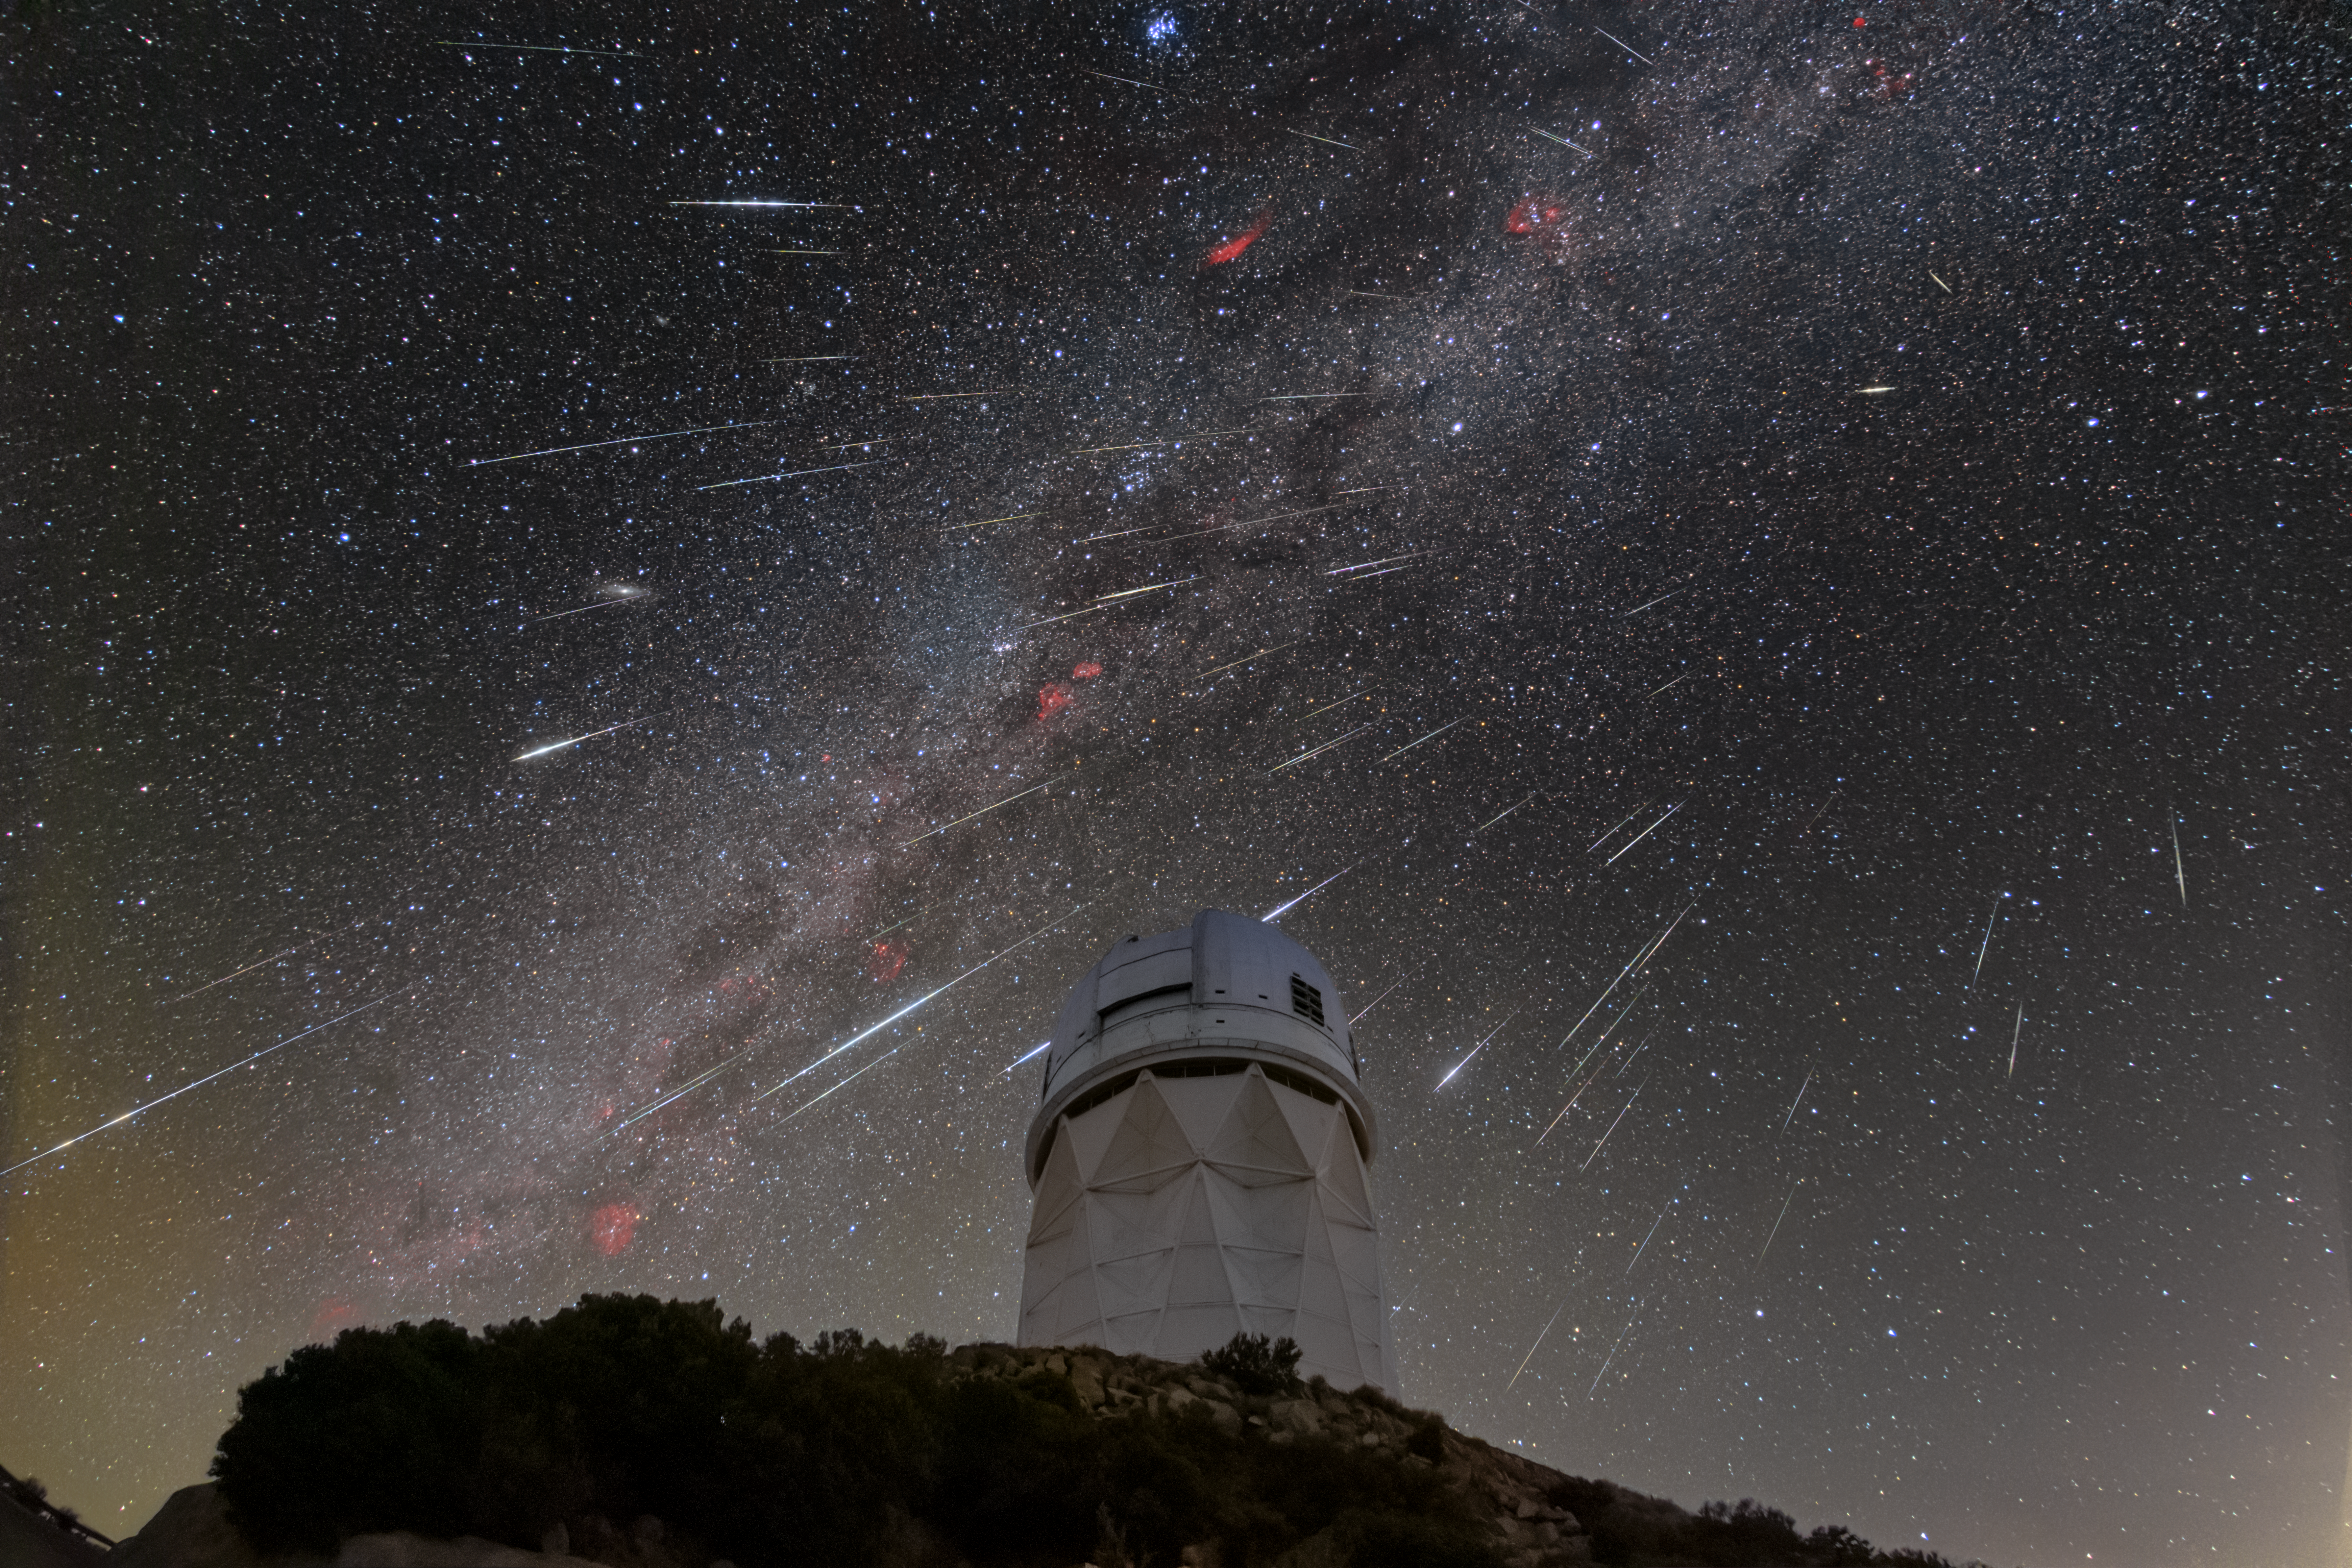

Geminids Over Kitt Peak National Observatory

Speeding towards Earth, meteors from the Geminid meteor shower streak across the sky above the Nicholas U. Mayall 4-meter telescope at Kitt Peak National Observatory (KPNO), a Program of NSF NOIRLab, in Arizona. Stretching across the center of the sky is the dusty arm of the Milky Way, arching over the radiant of the meteor shower in the constellation Gemini on the right. This image was captured during the peak of this year’s shower on 14 December 2023.

The Geminid meteor shower is one of the most reliable meteor showers. Like other meteor showers, these fireballs are rocky particles zooming through our atmosphere and brightly burning until they disintegrate long before they hit the ground. The particles from the Geminids come from the asteroid 3200 Phaethon, unlike most meteor showers, which originate from comets.

The Mayall telescope is the largest telescope at KPNO and is a great sight alongside the circumstellar phenomena of our Solar System. Around this time last year the Mayall telescope was a supporting star in our Image of the Week of a total lunar eclipse. The telescope is currently home to the Dark Energy Spectroscopic Instrument (DESI). DESI, led by the US Department of Energy, is acquiring the spectra of tens of millions of galaxies and quasars and has already created the largest and most detailed 3D map of the Universe ever, which is aimed at revealing the effects of dark energy in the Universe.

This photograph was created by carefully stacking a series of photos, captured within a two-hour period. The foreground and background were stacked separately using the same sequence of images before being recombined into this Image of the Week.

Rob Sparks, the photographer, is a NOIRLab Audiovisual Ambassador.

Credit: KPNO/NOIRLab/NSF/AURA/R. Sparks (NSF NOIRLab)